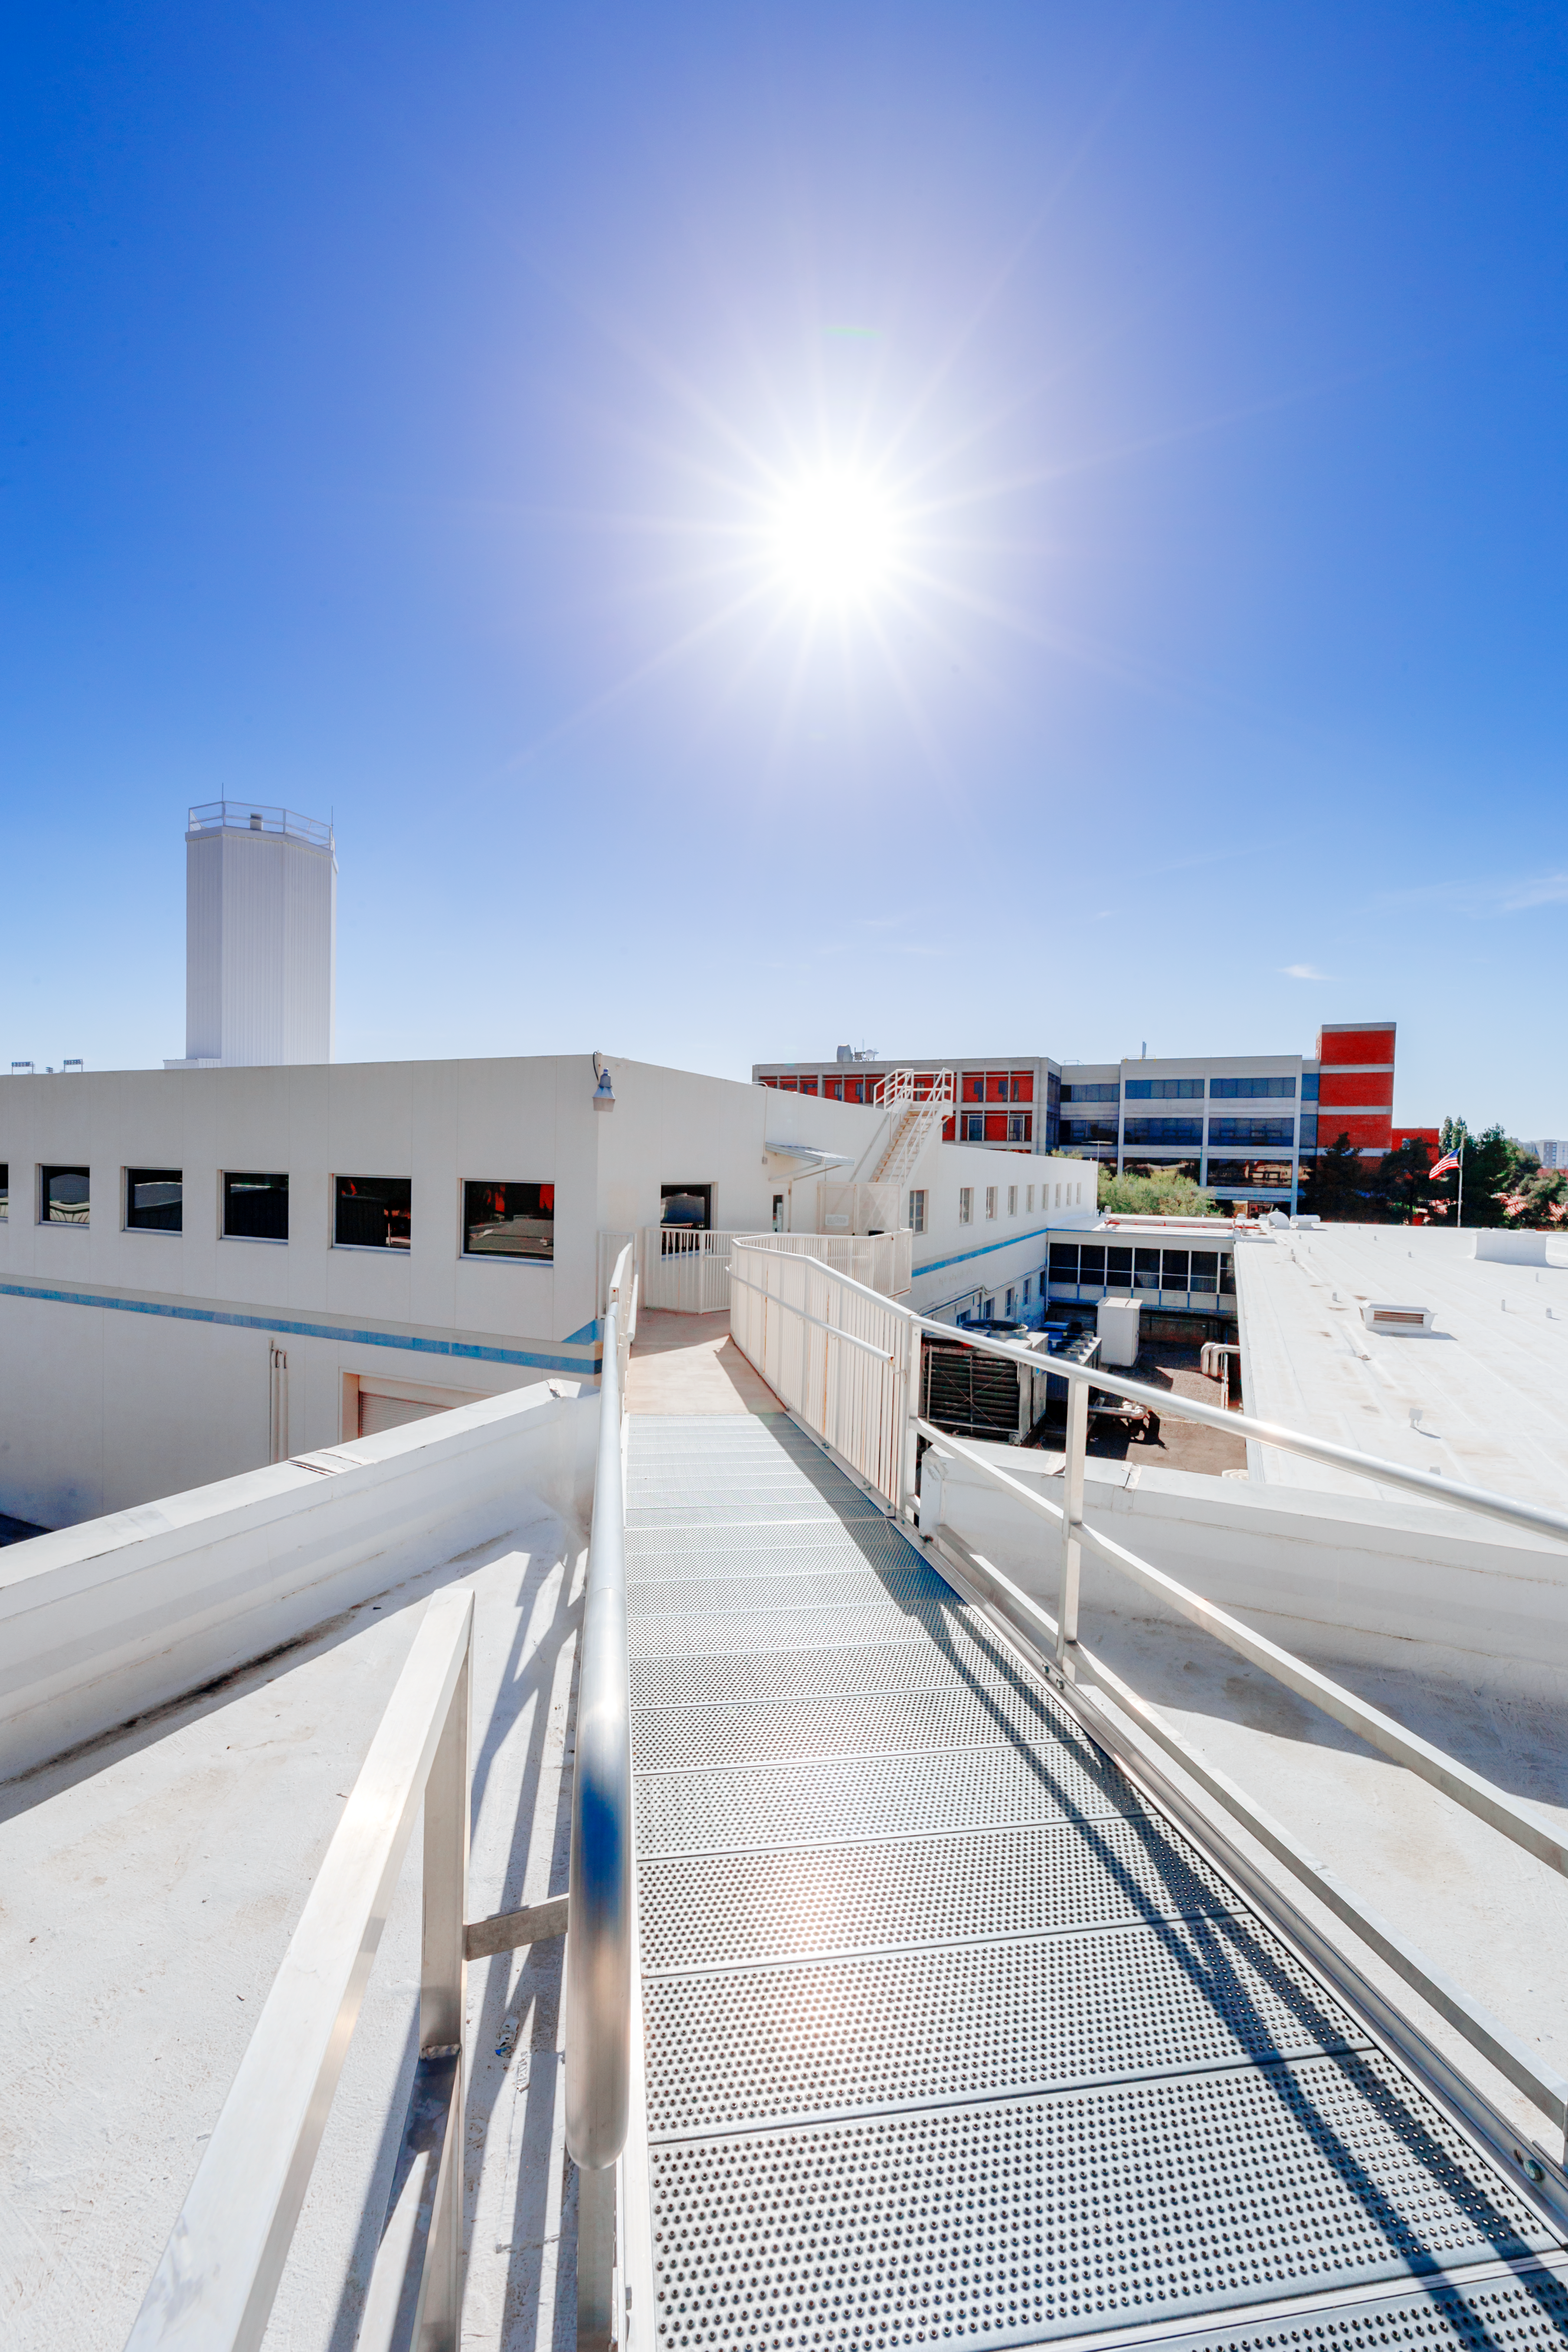

NOIRLab HQ Roof

The roof of NOIRLab Headquarters in Tucson, Arizona.

Credit: NOIRLab/NSF/AURA/P. Horálek